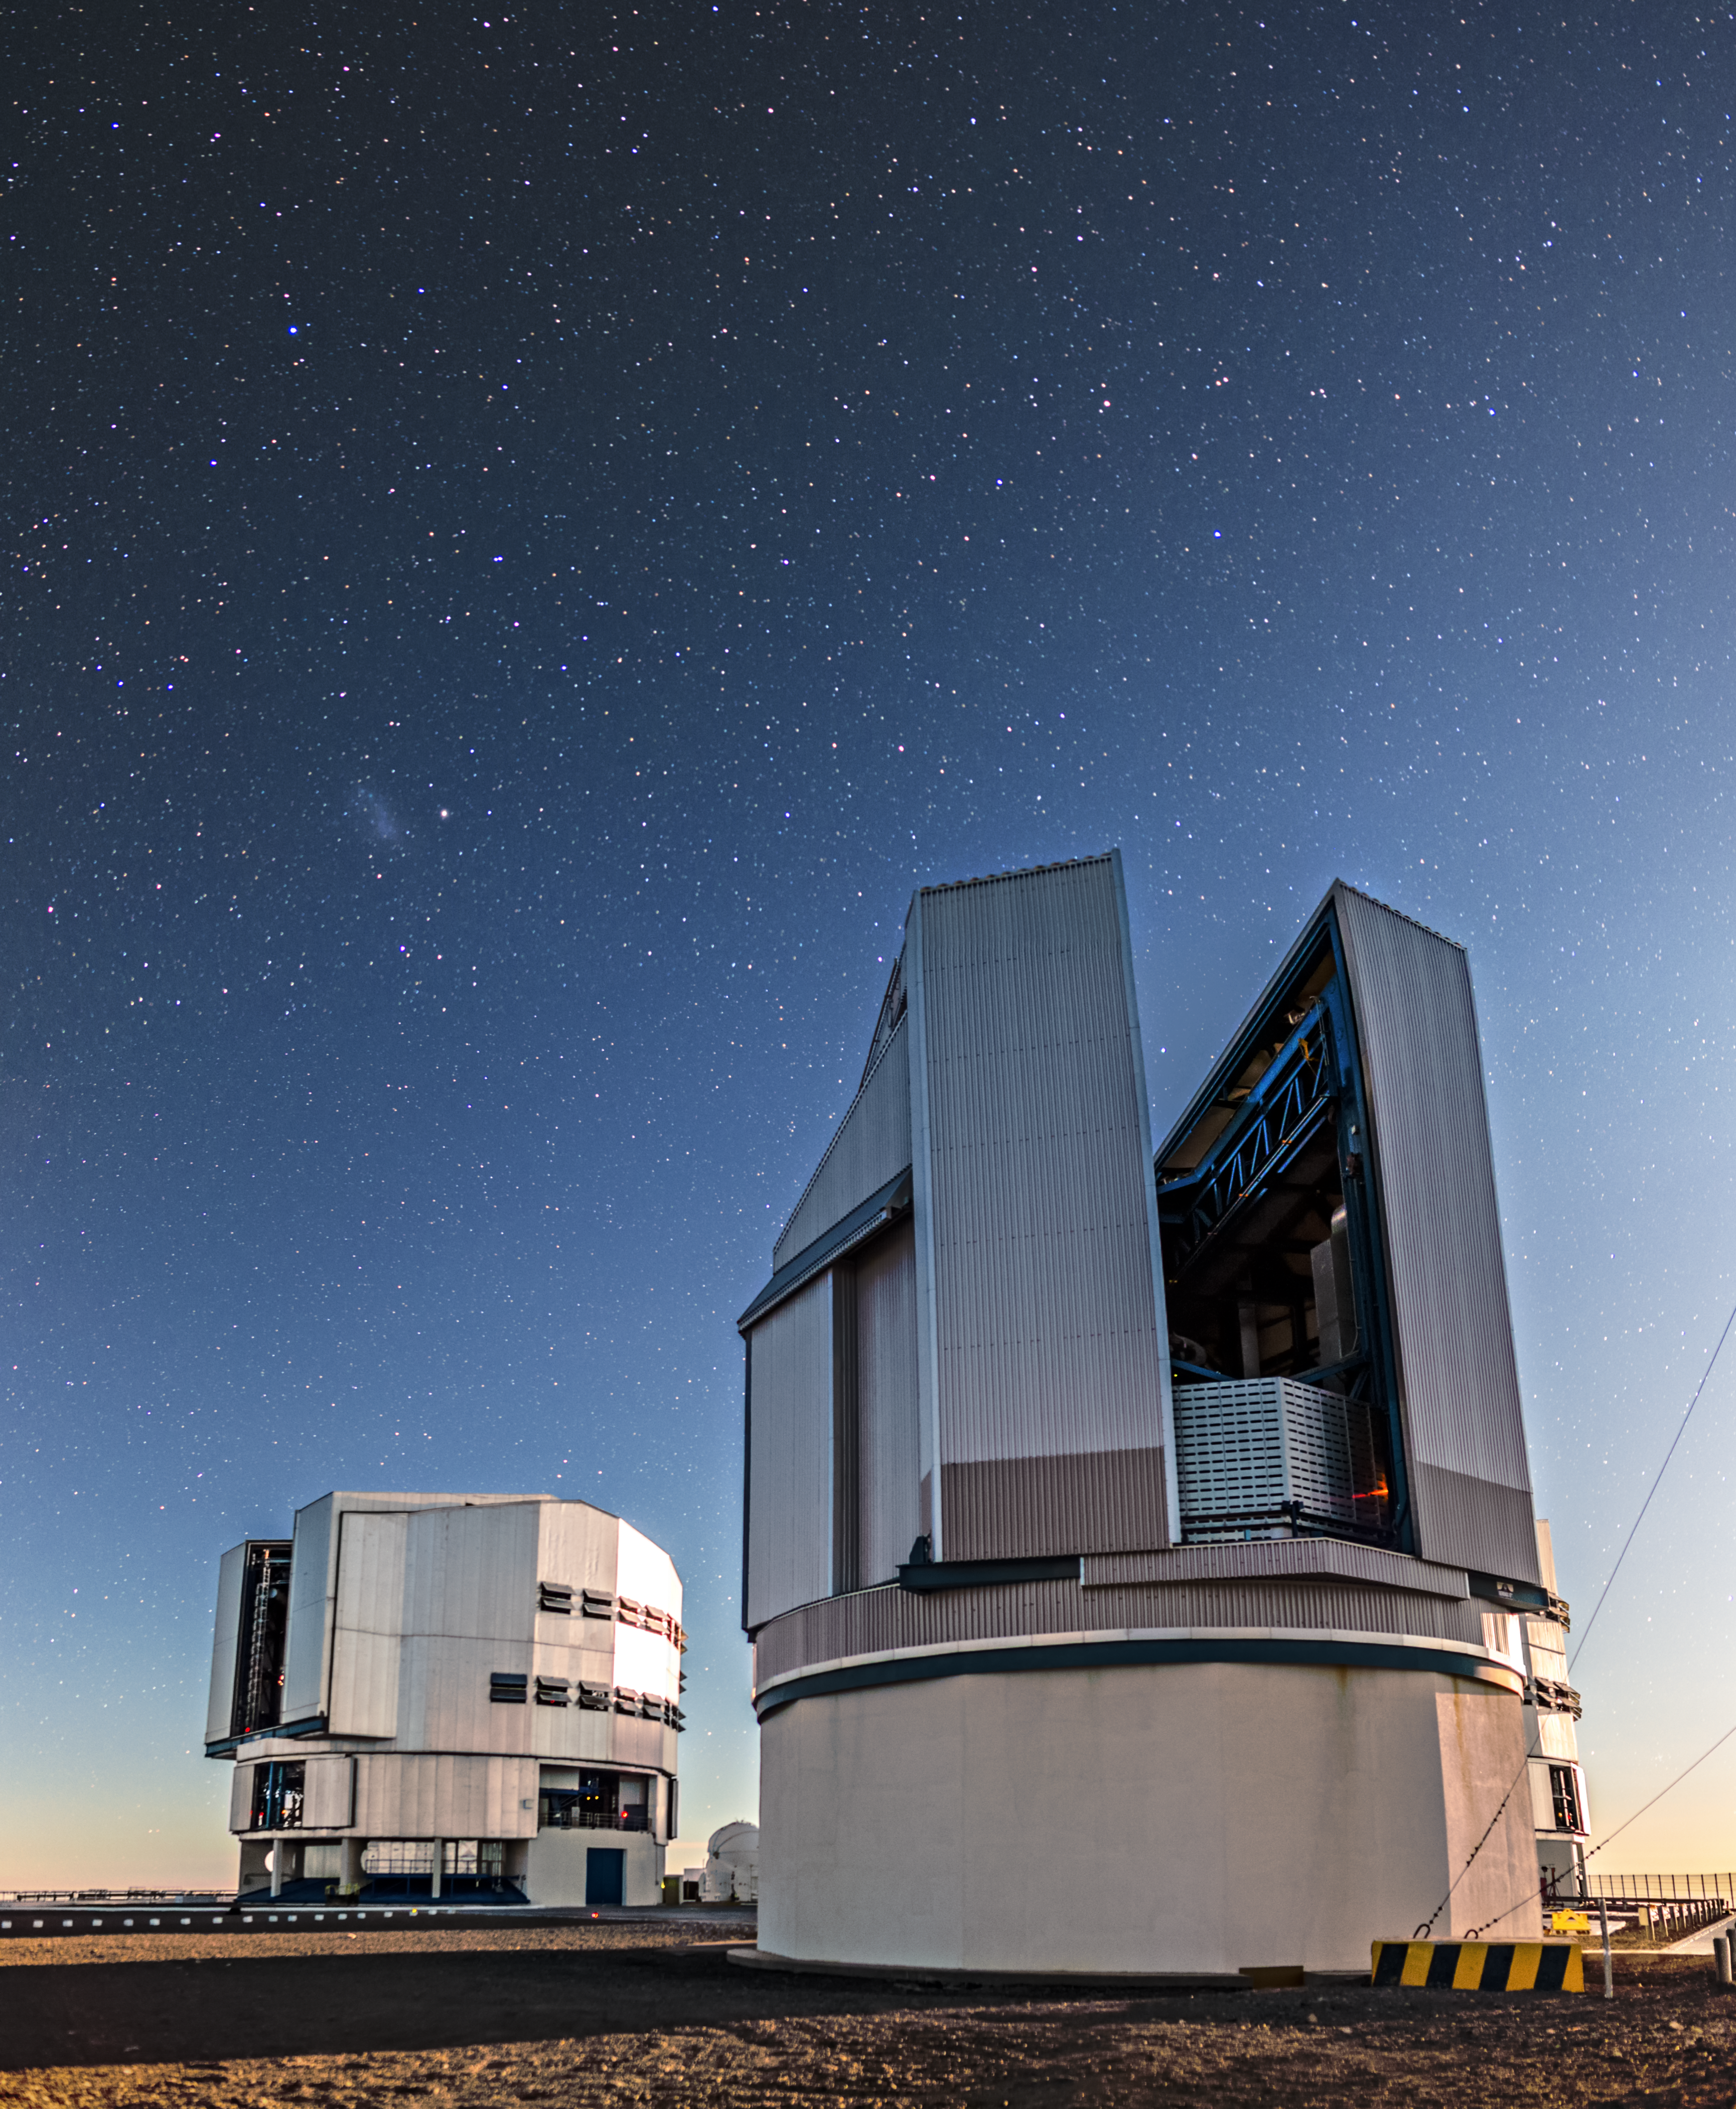

The VLT Survey Telescope at twilight

The VLT Survery Telescope stands in the foreground of this image. it is the largest telescope in the world designed to exclusively survey the sky in visible light.

Credit: A. Tudorica/ESO